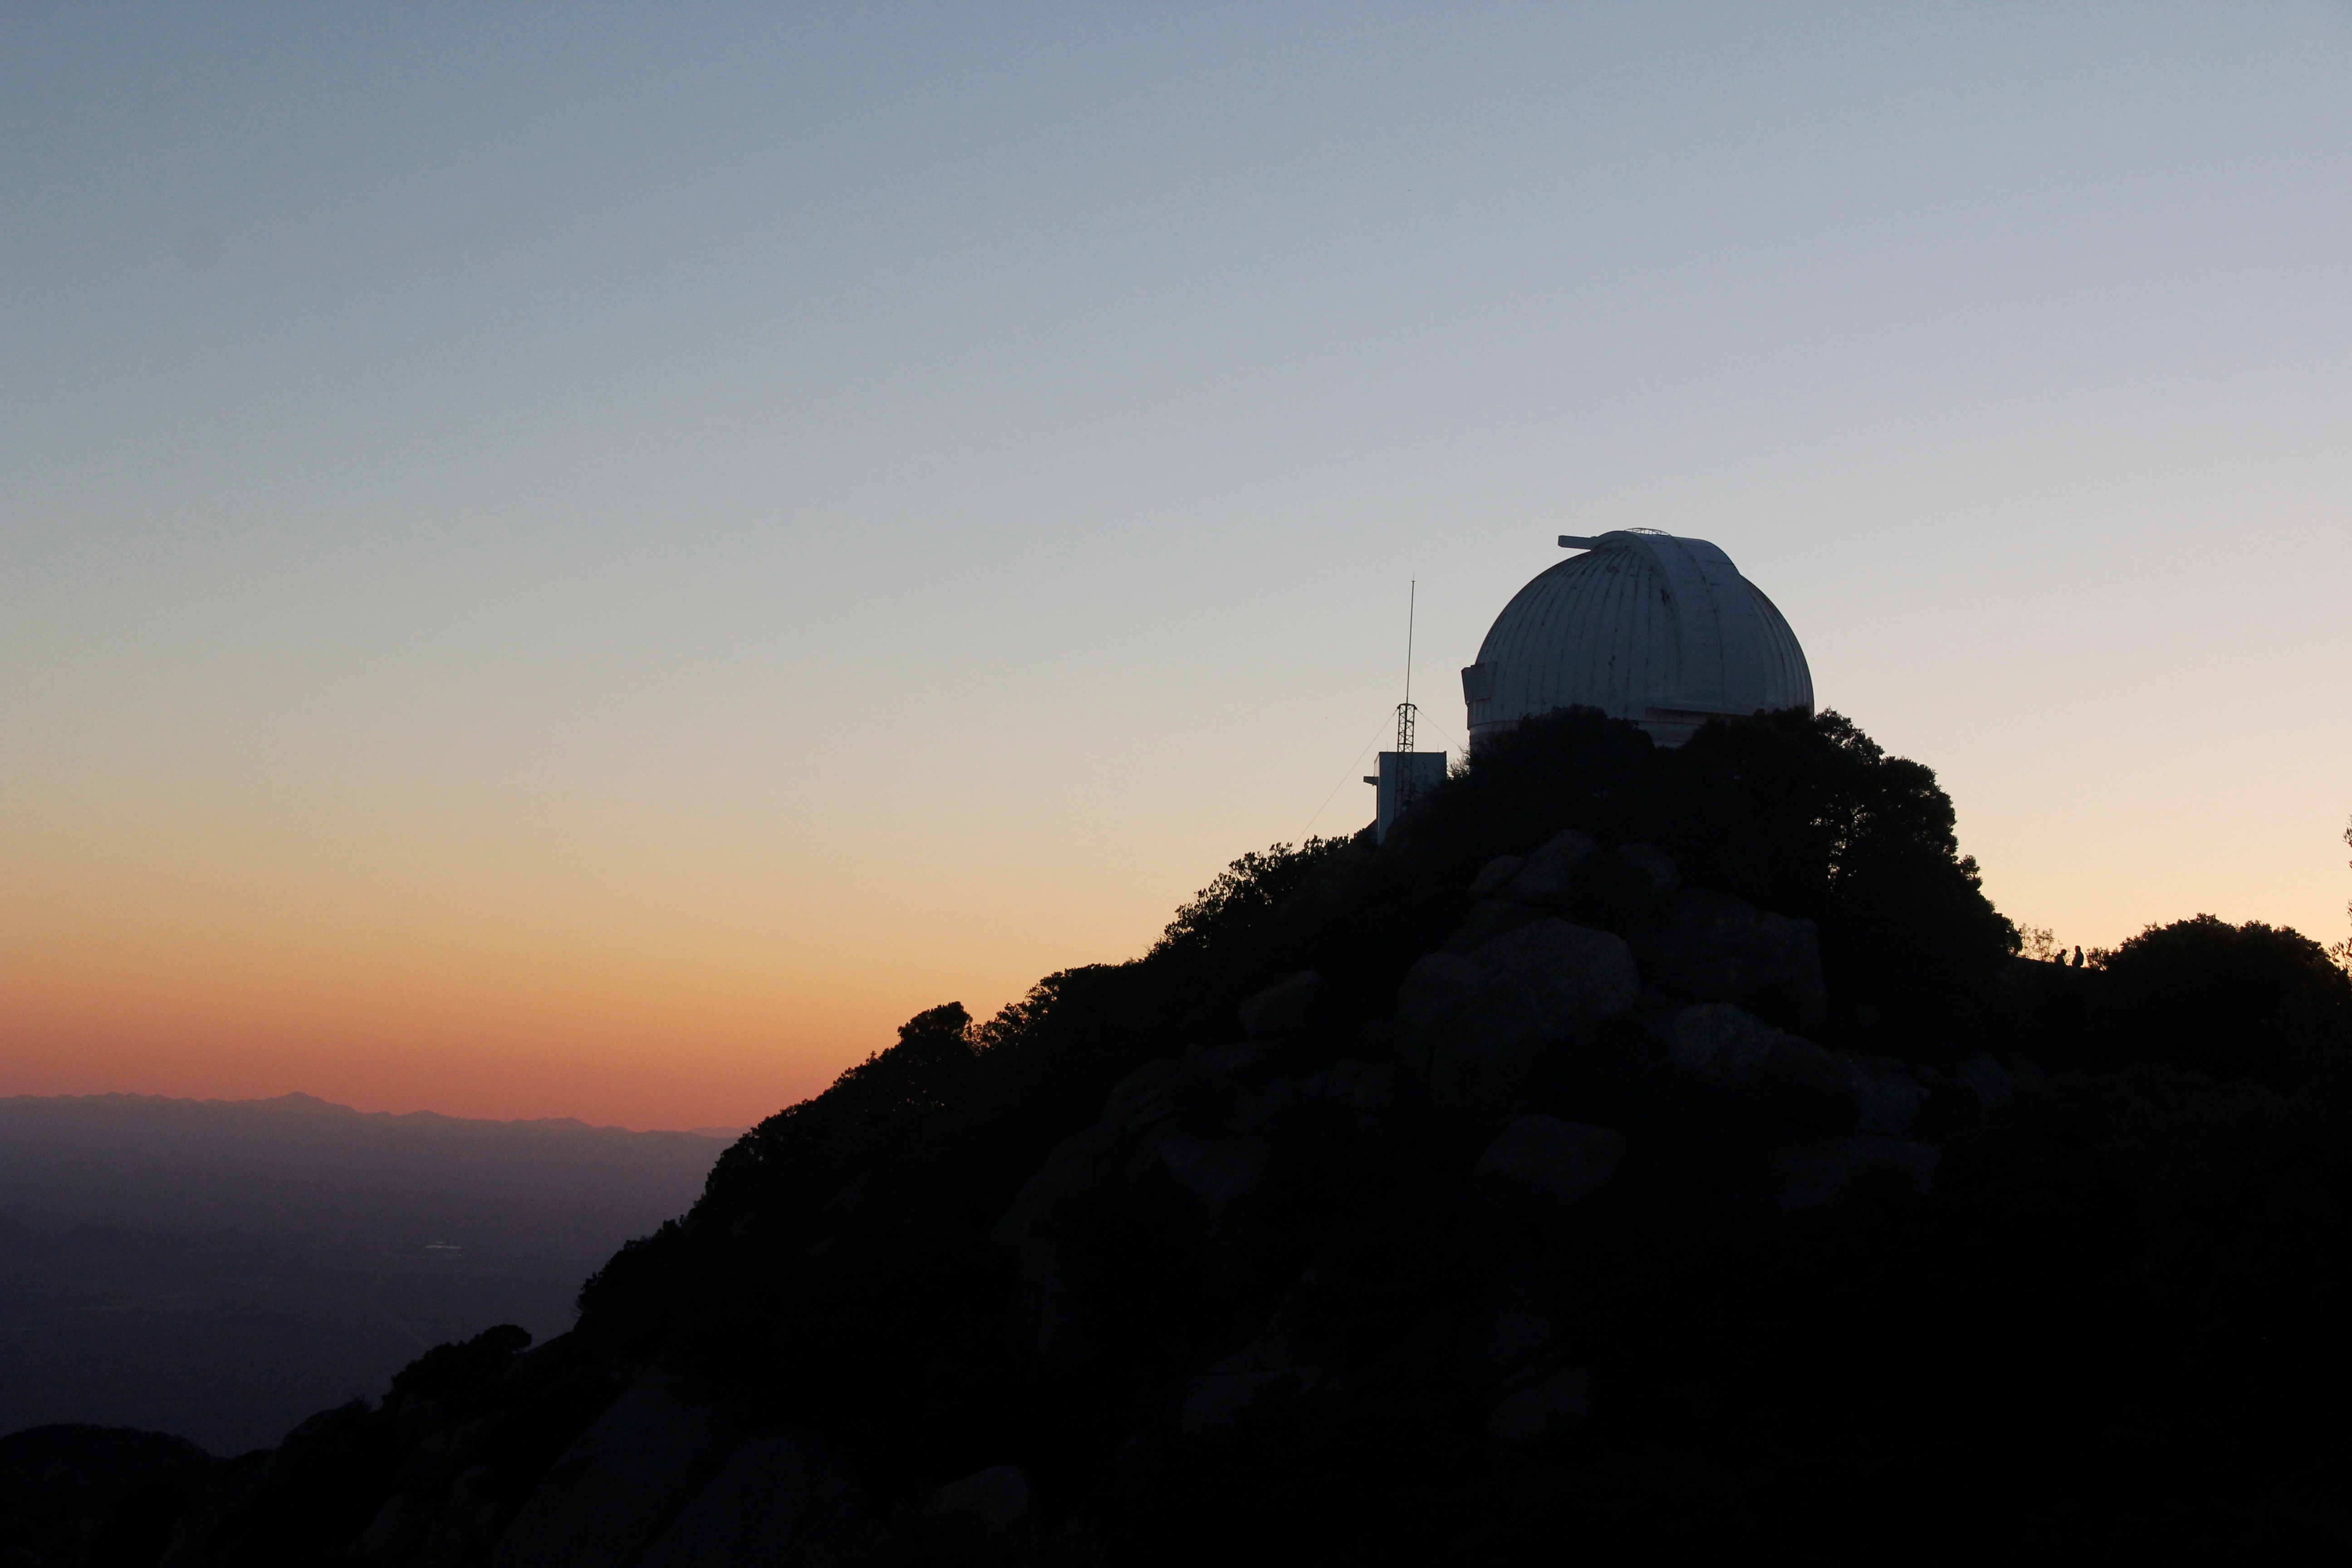

Sunset at the WIYN 0.9-meter Telescope on Kitt Peak National Observatory

Sunset at the WIYN 0.9-meter Telescope on Kitt Peak National Observatory, AZ.

Credit: KPNO/NOIRLab/NSF/AURA/P. Marenfeld